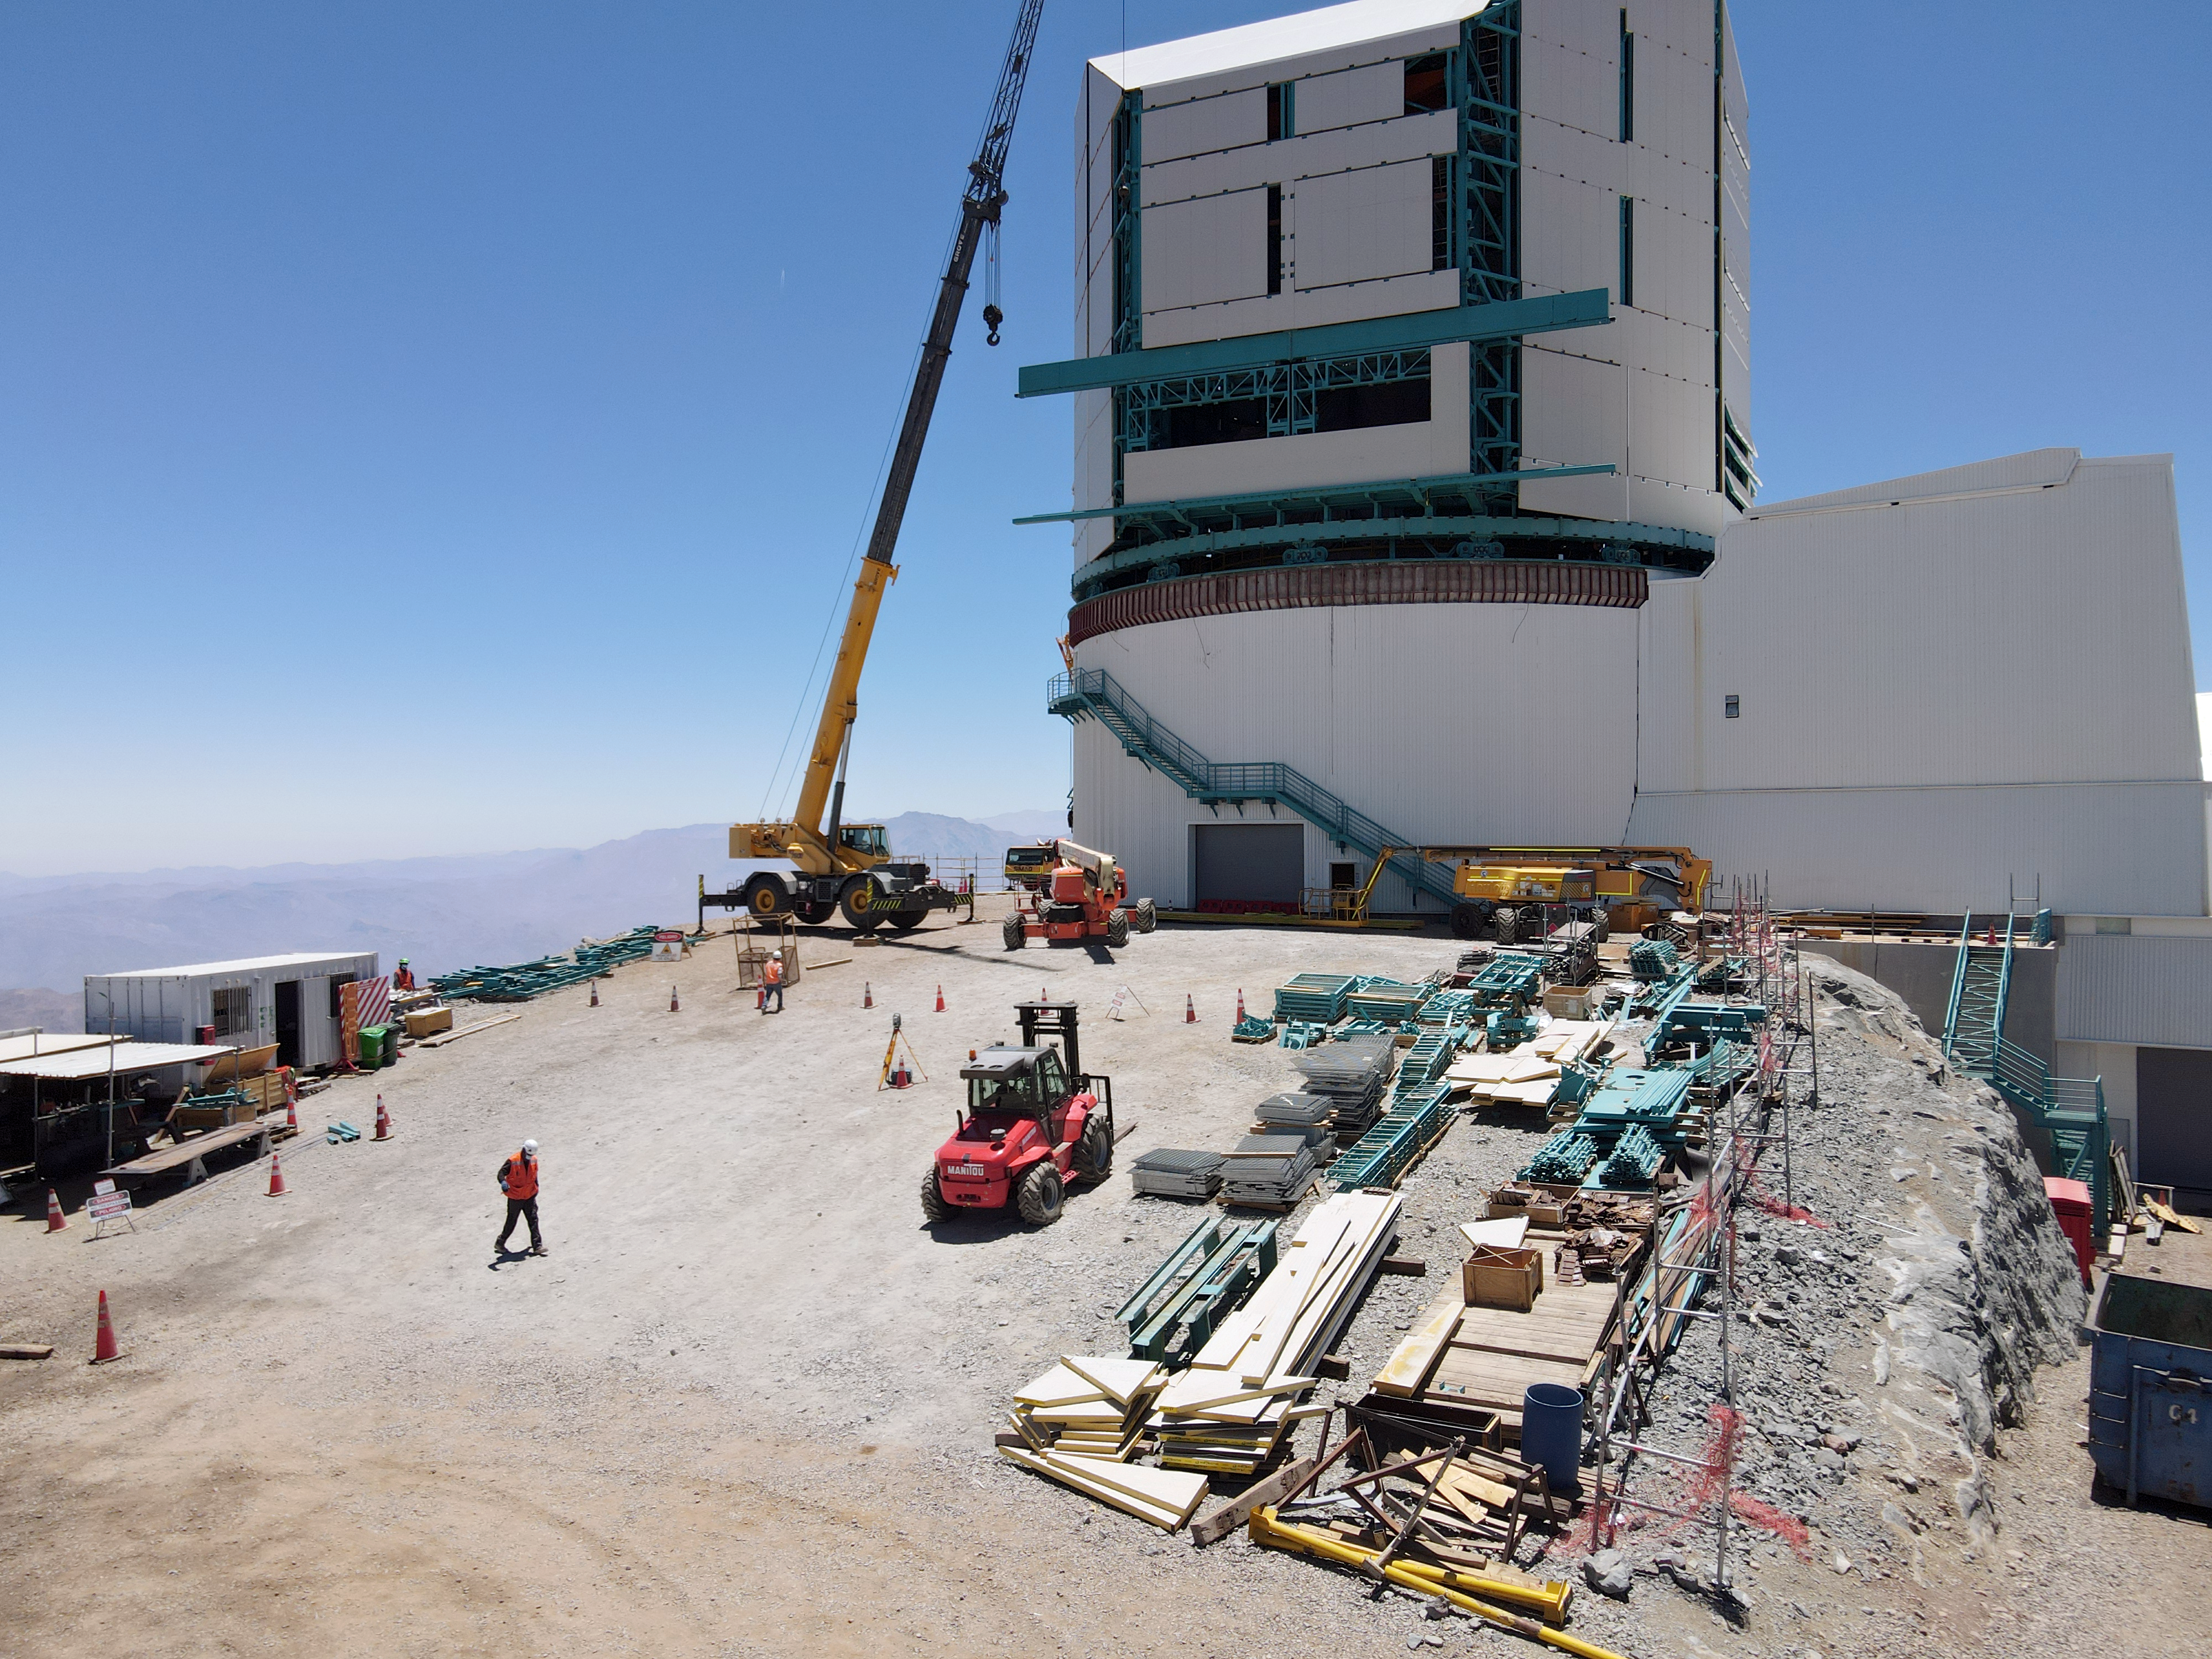

Rubin Drone View mid-December 2020

Aerial drone view of current status of construction on the summit as of mid-December, 2020.

Credit: Rubin Obs/NSF/AURA